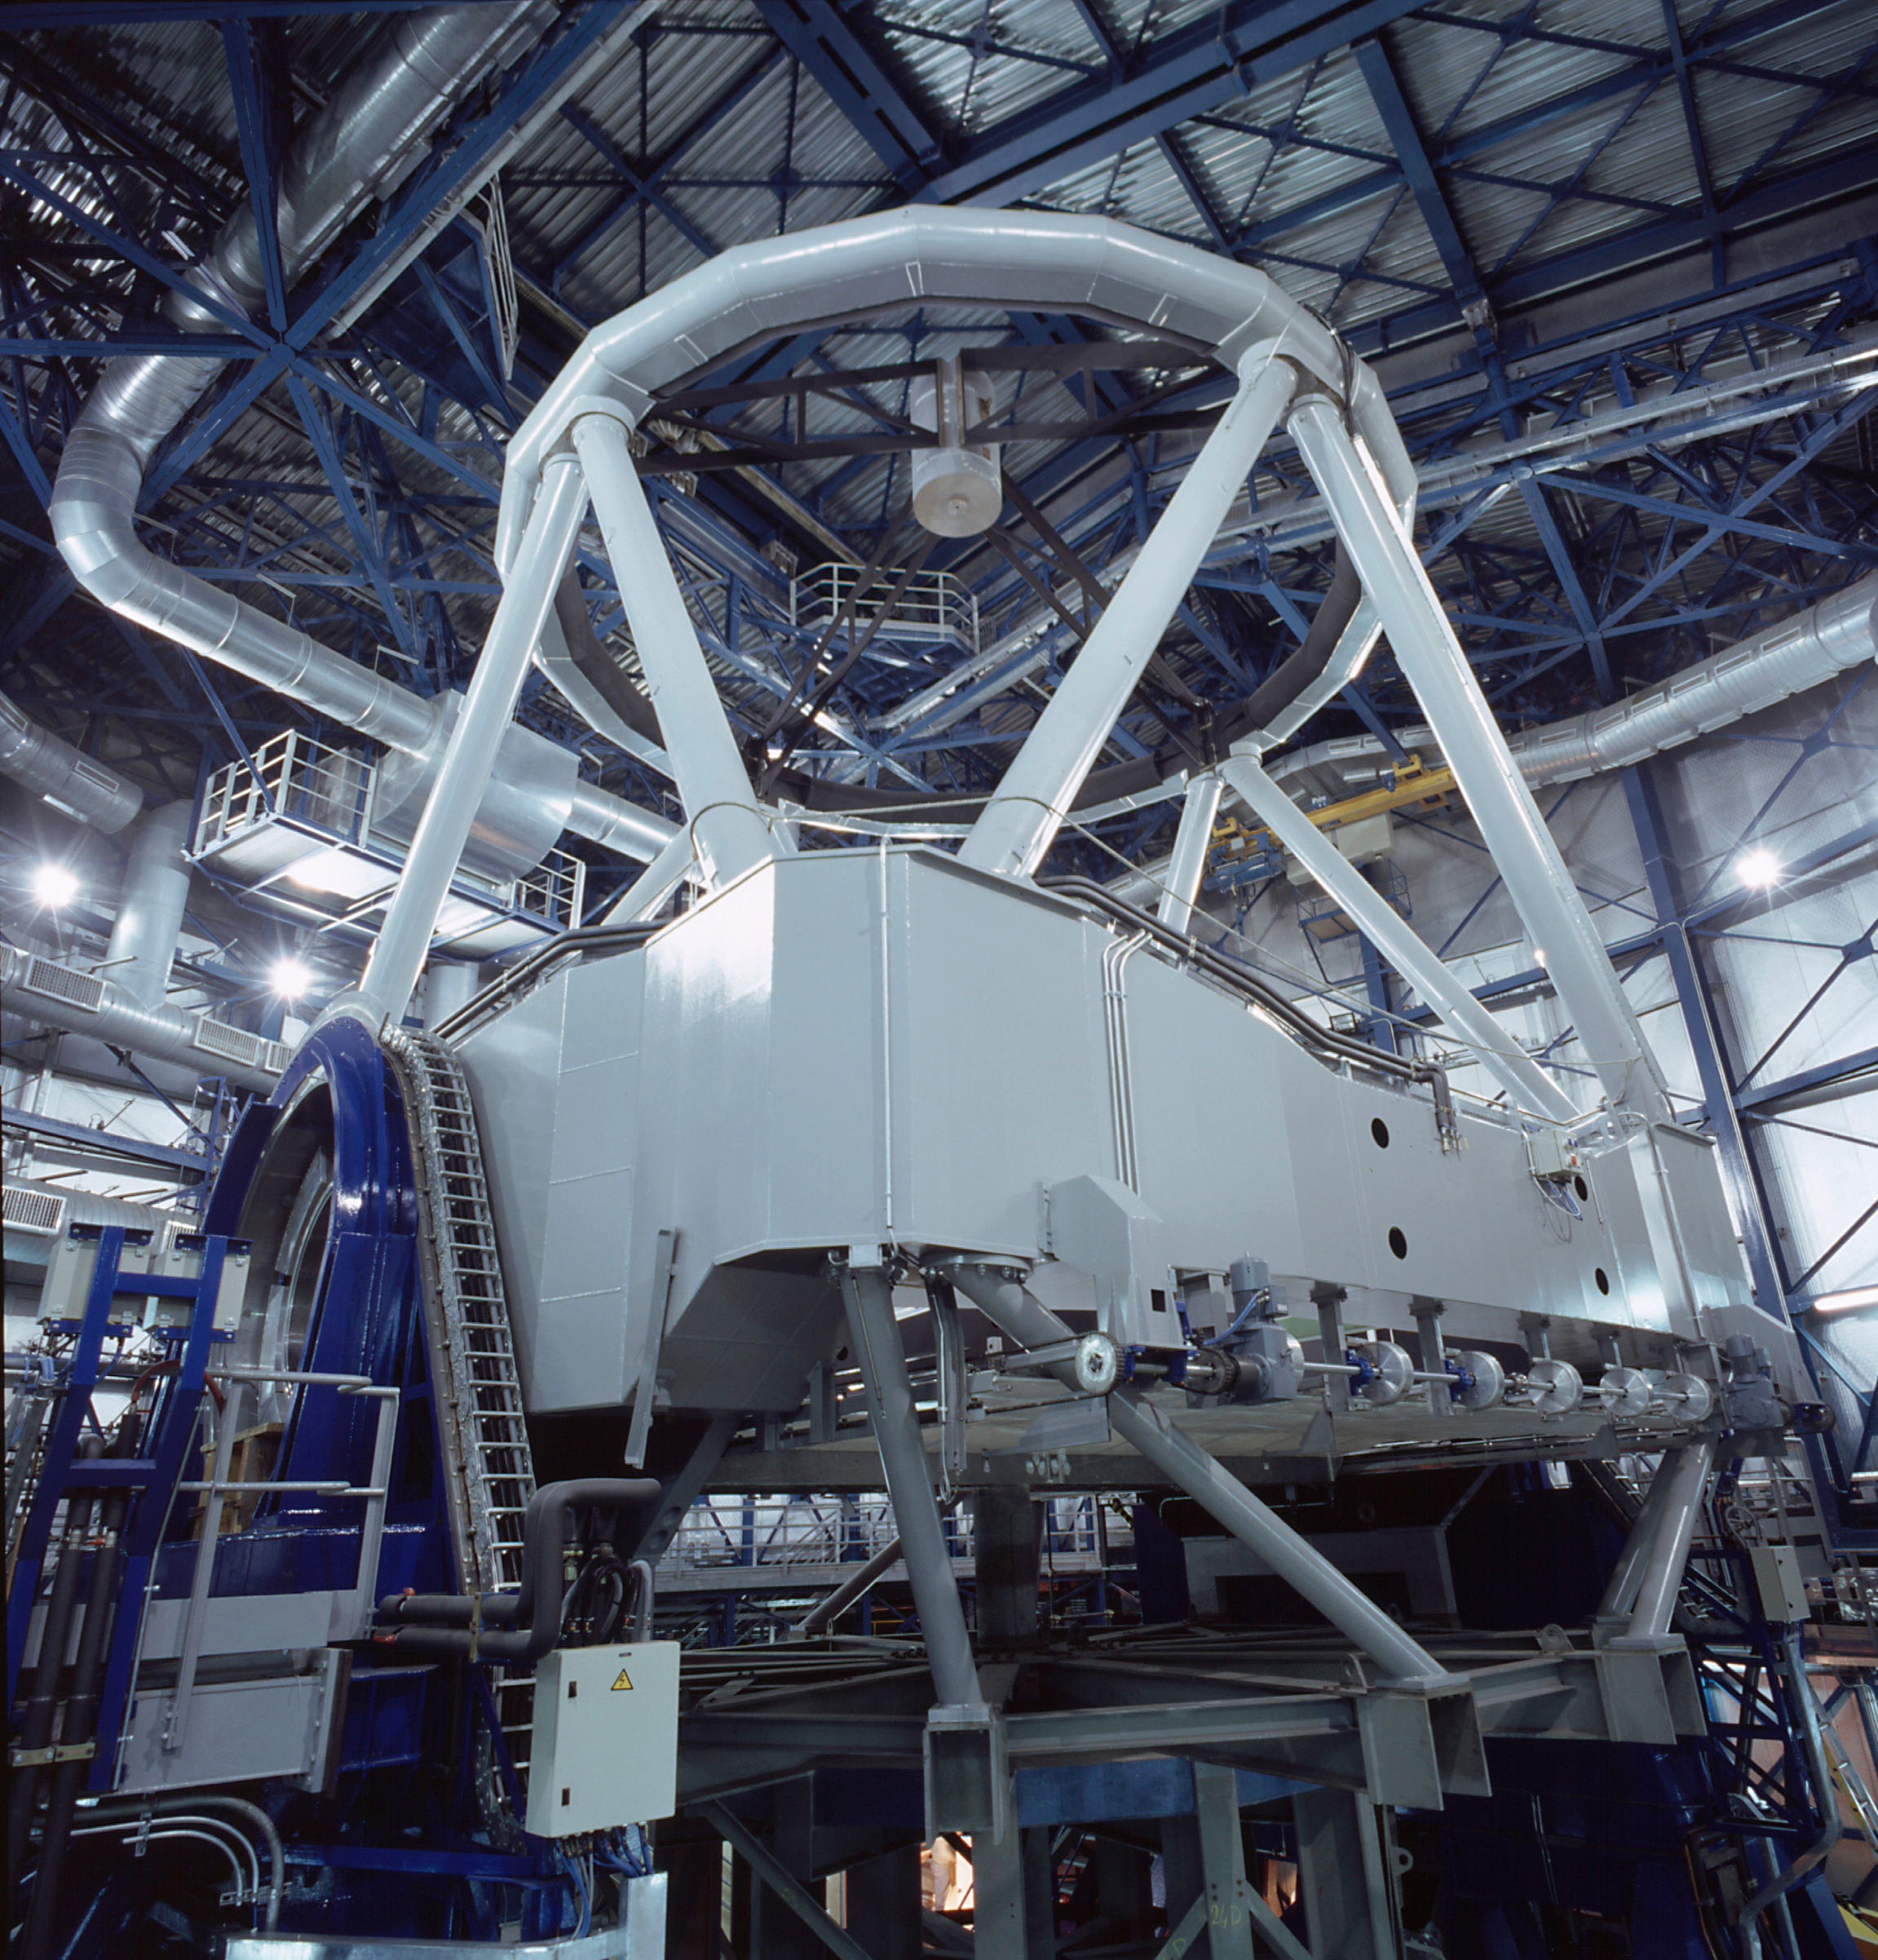

VLT YEPUN

General view of the mechanical structure of YEPUN, the fourth VLT Unit Telescope. The dummy main mirror cell is installed - it was exchanged with the real one in January 2000. To the left is a rotator/adapter (blue) at one of the Nasmyth stations, on which an astronomical instrument will later be mounted.

Credit: ESO